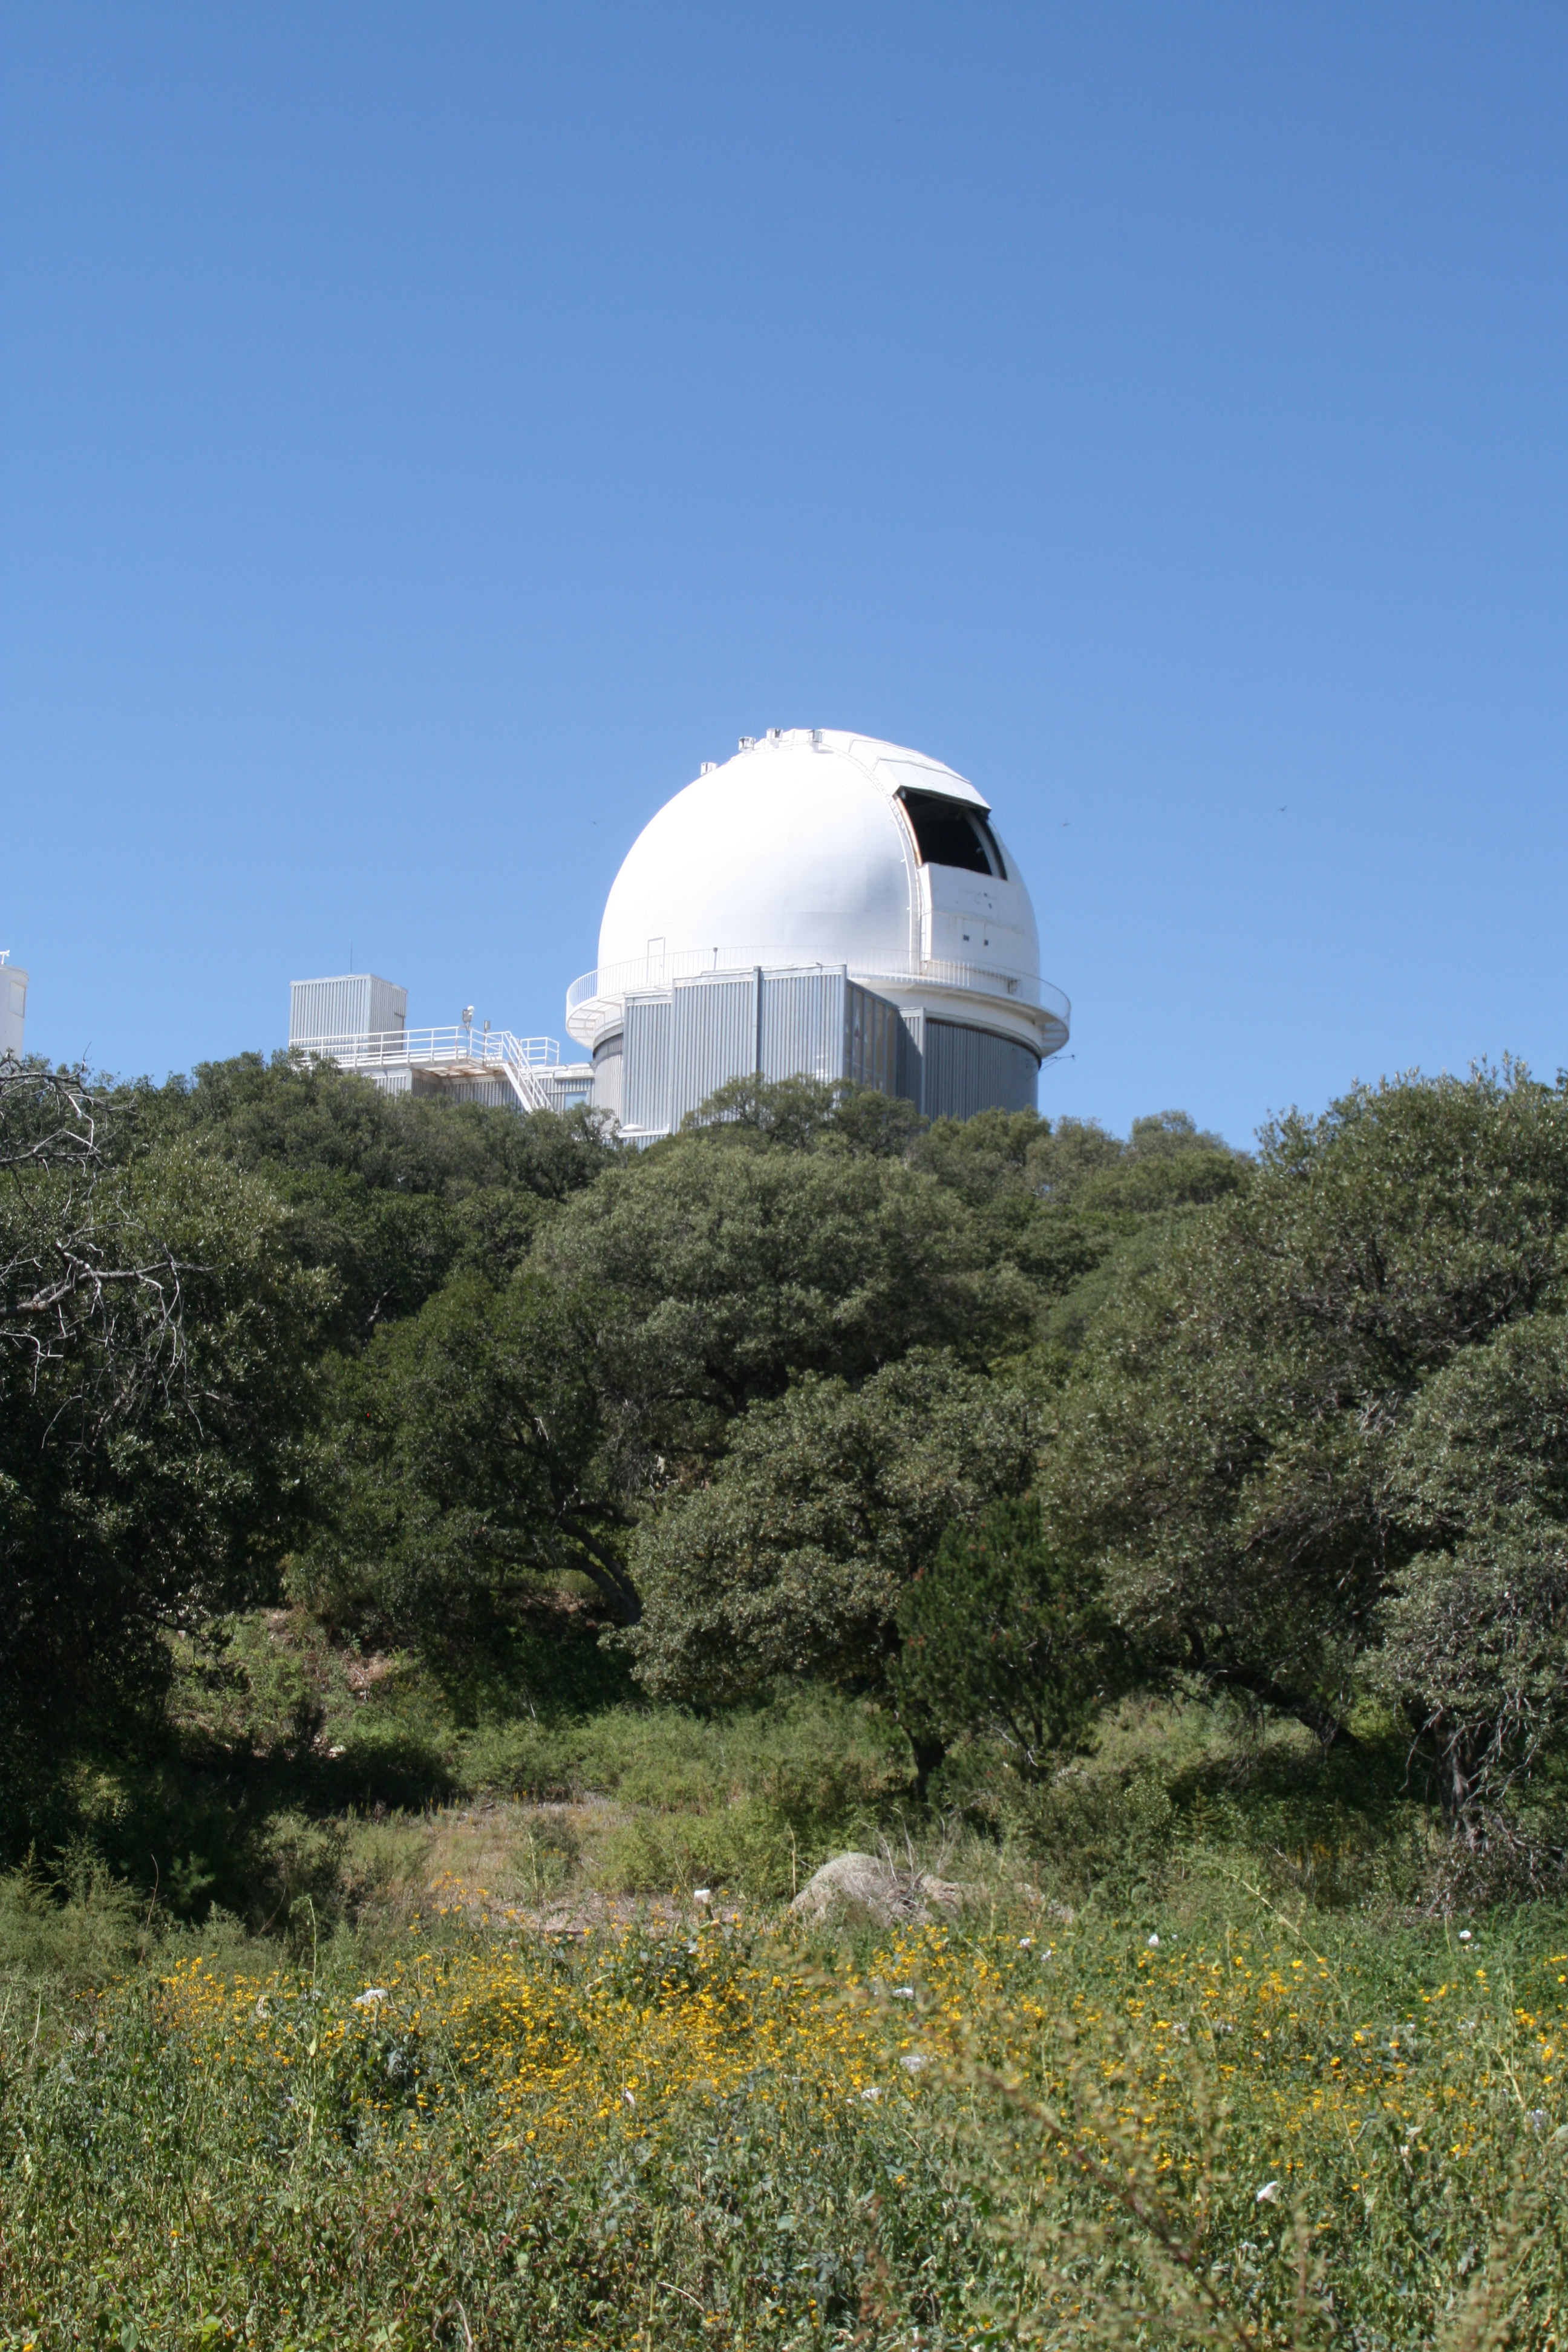

KPNO 2.1-meter Telescope

KPNO 2.1-meter Telescope at Kitt Peak National Observatory, AZ.

Credit: KPNO/NOIRLab/NSF/AURA/P. Marenfeld